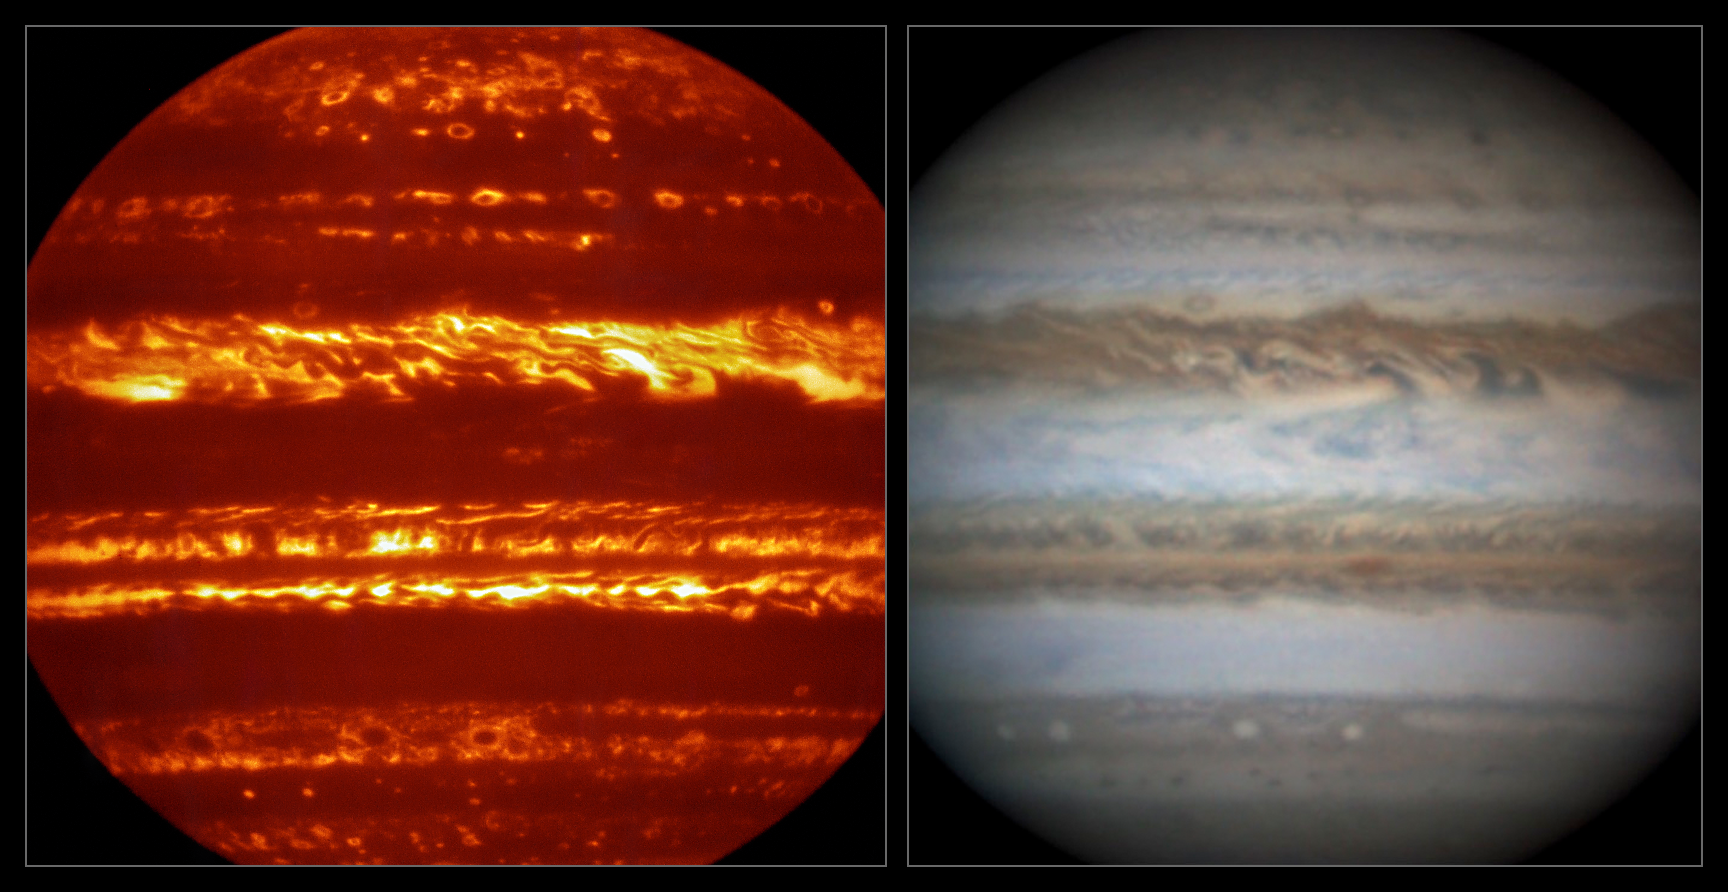

Comparison of VISIR and visible light views of Jupiter

This view compares a lucky imaging view of Jupiter from VISIR (left) at infrared wavelengths with a very sharp amateur image in visible light from about the same time (right).

Credit: ESO/L.N. Fletcher/Damian Peach